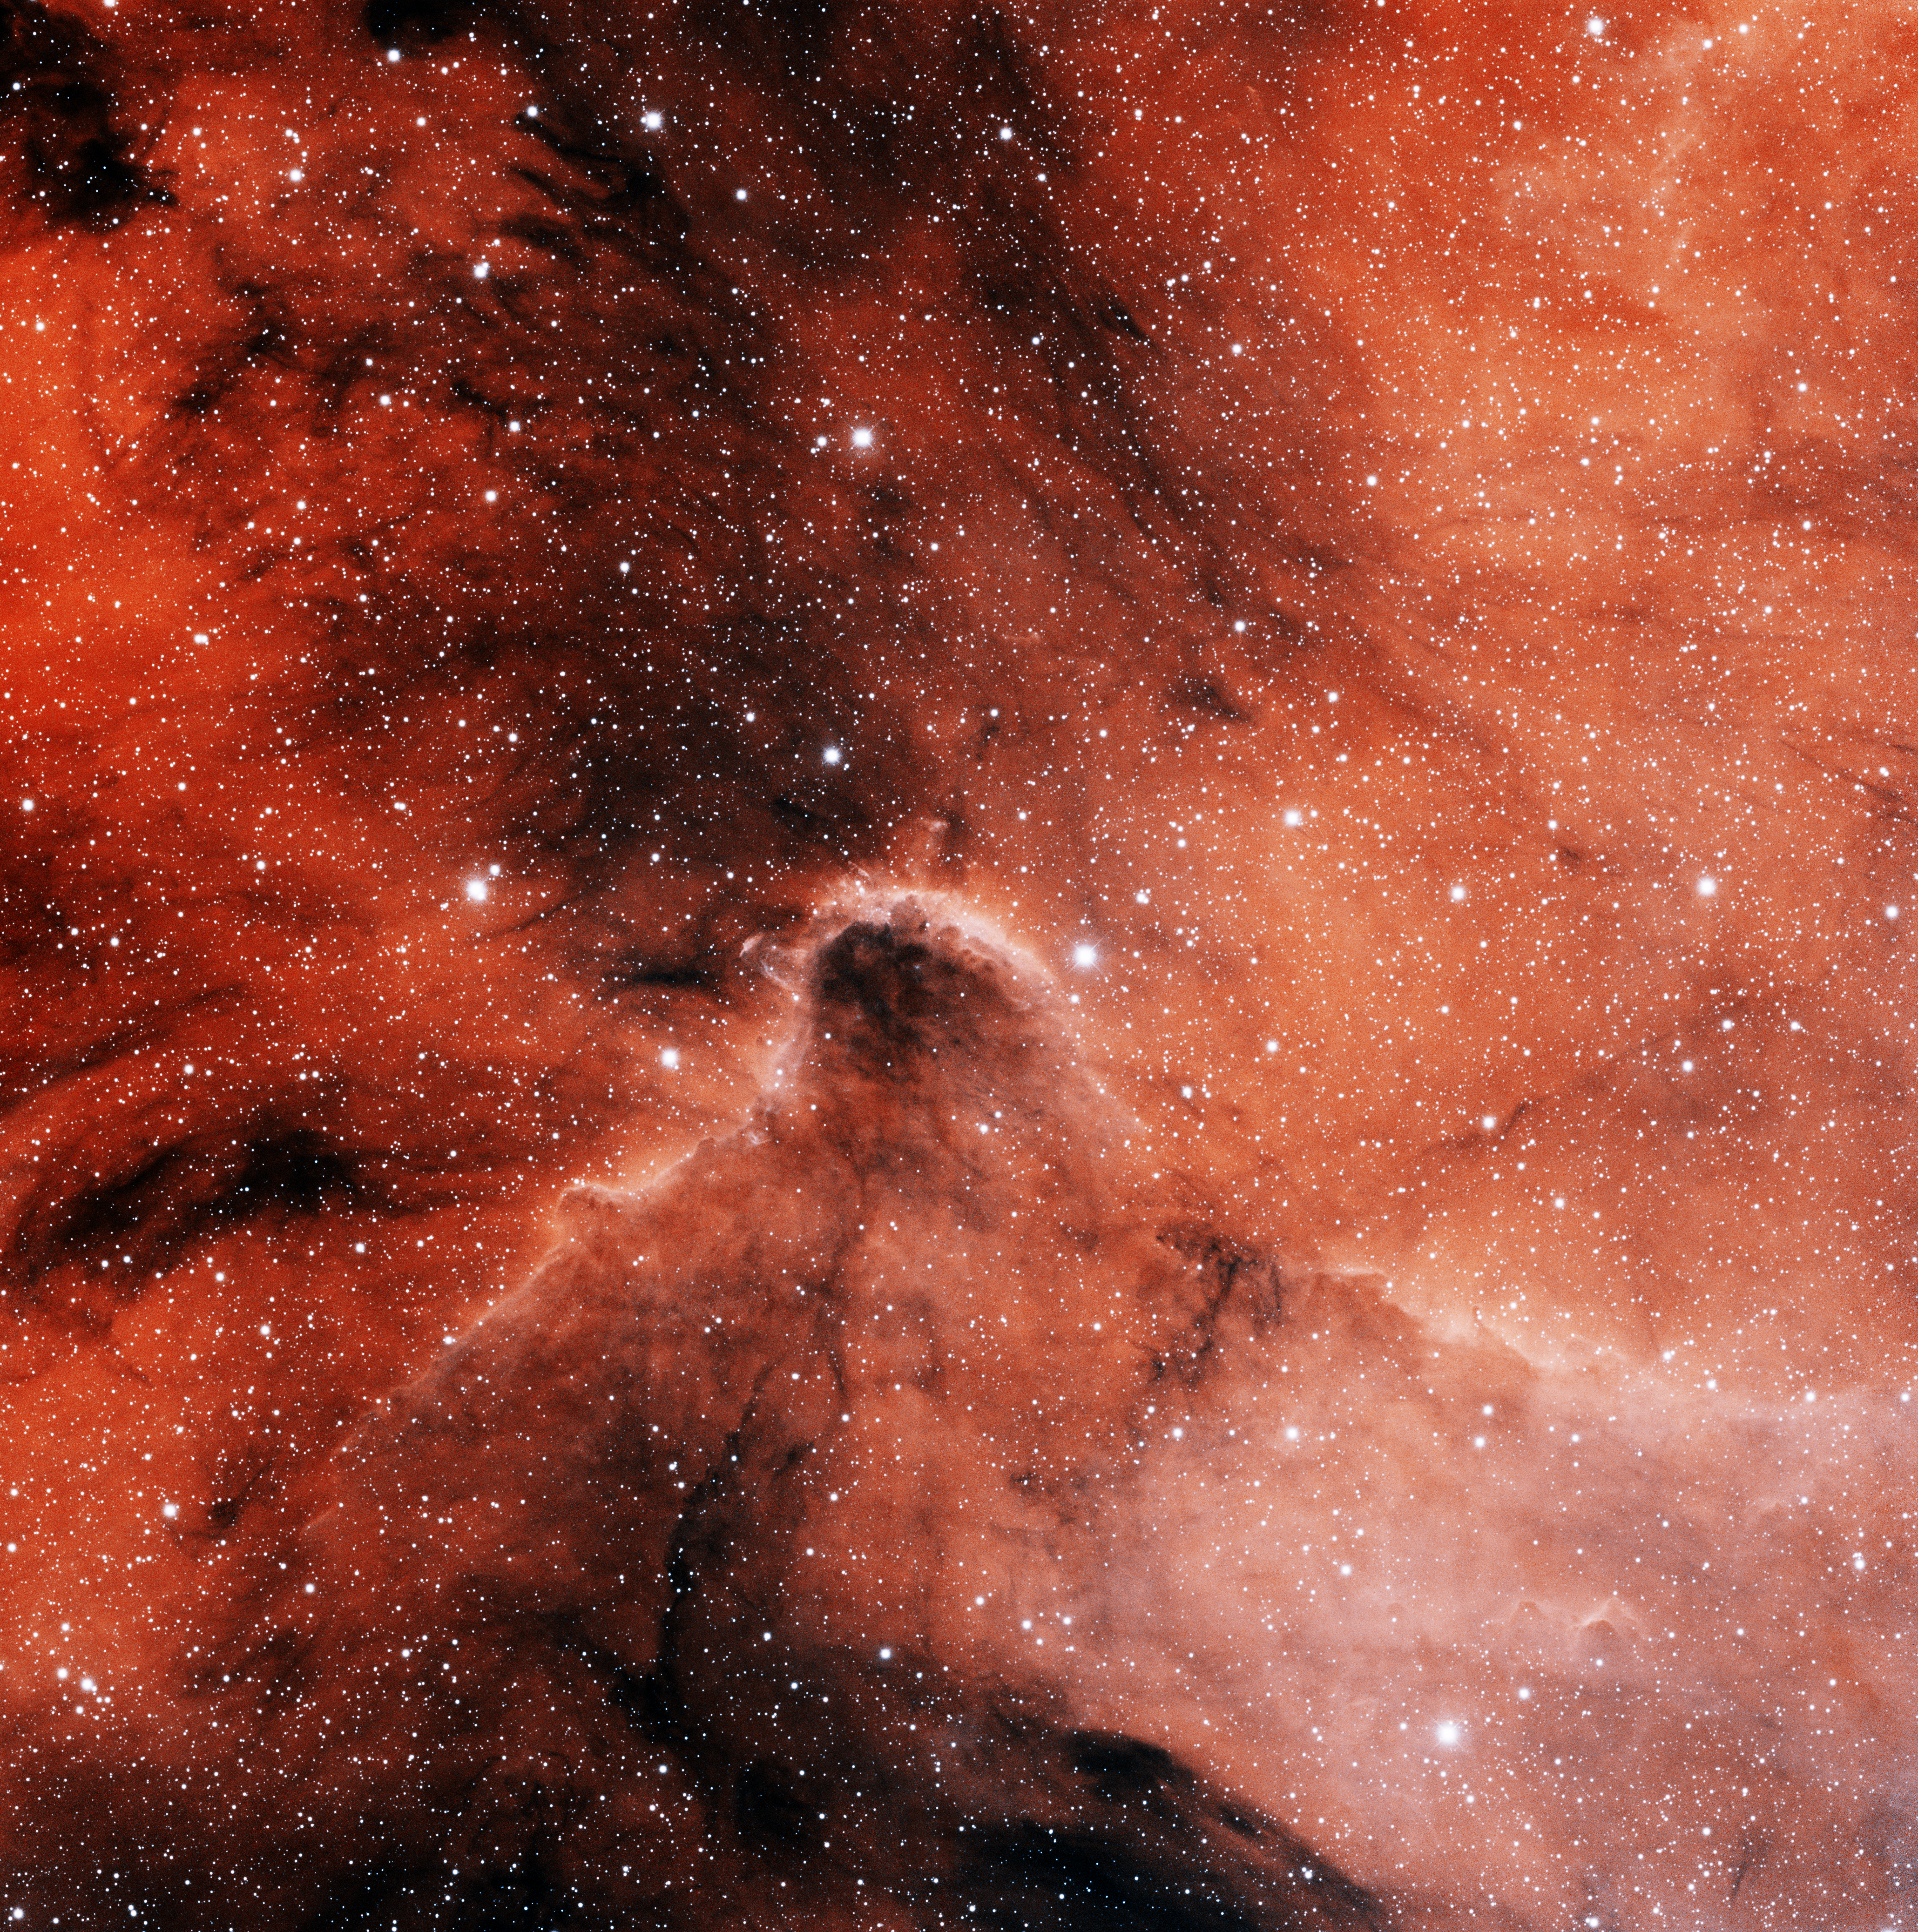

IC 1396 North

This image was obtained with the wide-field view of the Mosaic camera on the Mayall 4-meter telescope at Kitt Peak National Observatory. IC 1396 is a giant emission nebula that is over 3 degrees in diameter. It is illuminated by a hot, massive O-type star (HD 206267) near its center. The star is not visible in this image- it is off of the top edge. This image is of a portion of IC 1396 in the northern part of the nebula. It shows only about 5% of the entire nebula. Images of other parts of IC 1396 are also available in this gallery. The image was generated with observations in the Hydrogen alpha (red) and Sulphur [SII] (blue) filters. In this image, North is down, East is right.

Credit: T.A. Rector (University of Alaska Anchorage), H. Schweiker & S. Pakzad (NOIRLab/NSF/AURA)